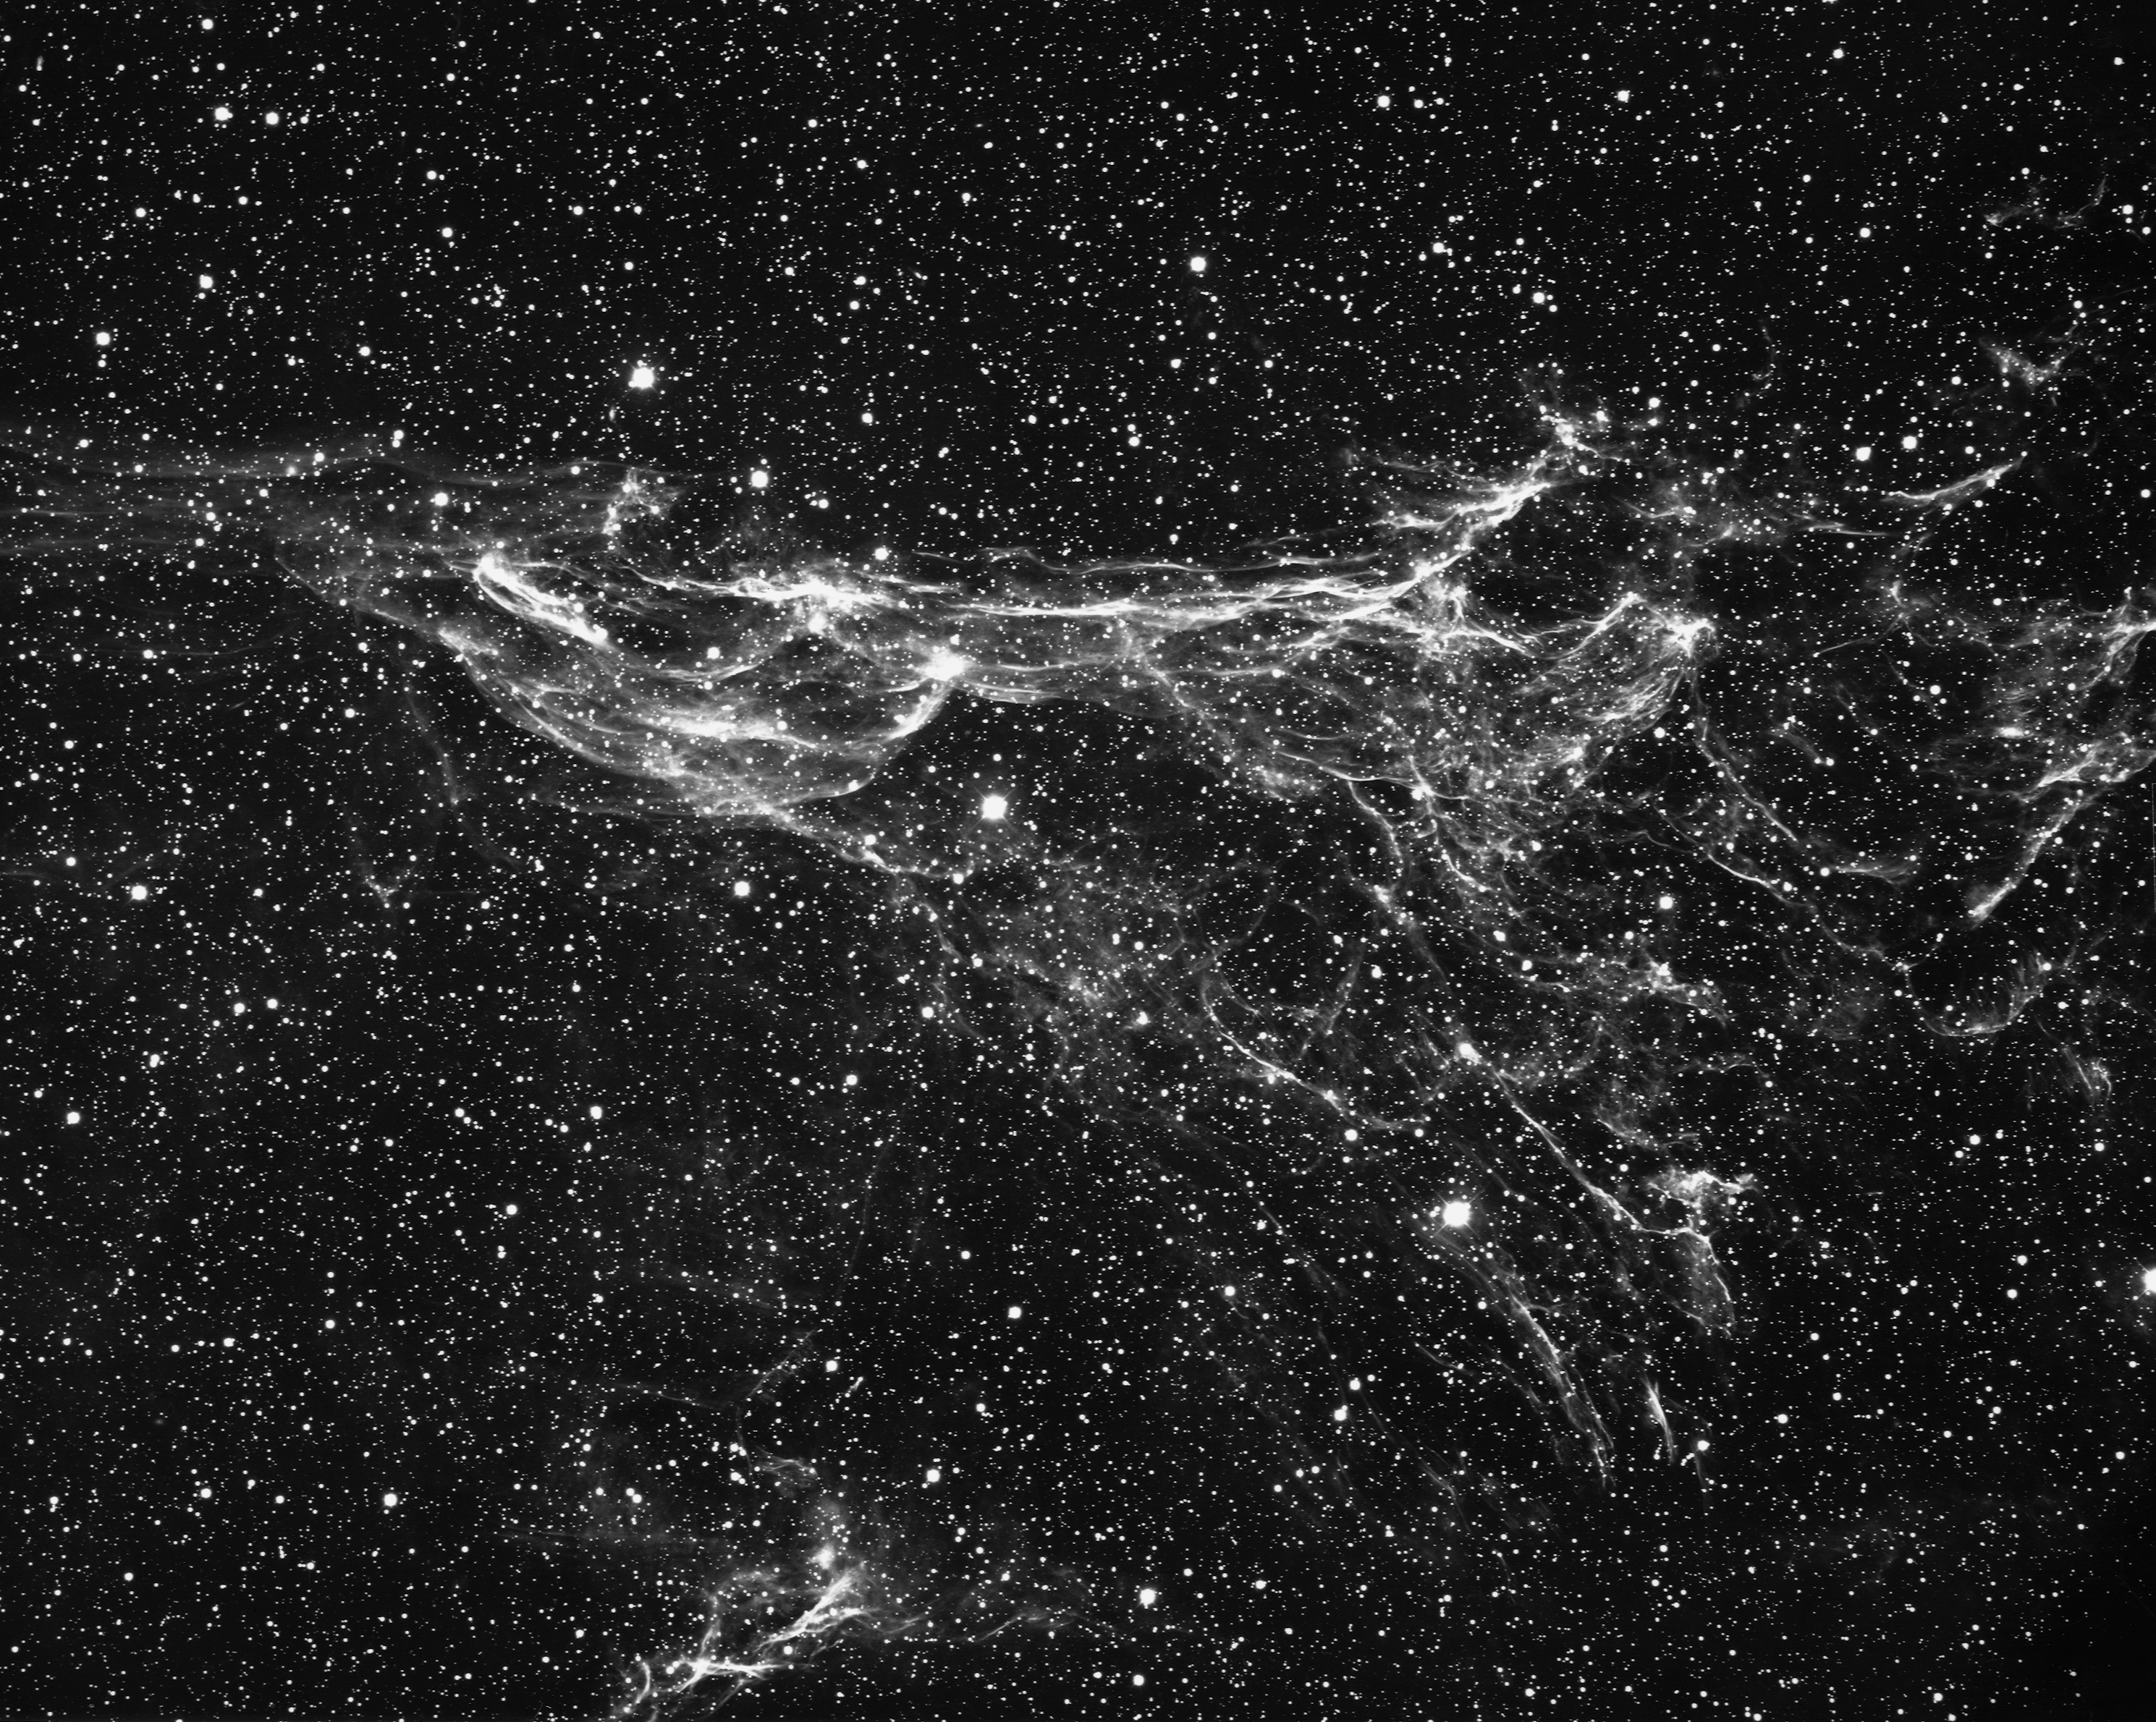

The Veil Nebula, NGC 6960.

The north central portion of the Veil Nebula in the constellation Cygnus, as seen by the Kitt Peak 4-meter Mayall telescope in 1973. This large loop of gas was ejected about 30 to 40 thousand years ago from a supernova. It is also known as the Cygnus Loop. North is to the right.

Credit: NOIRLab/NSF/AURA